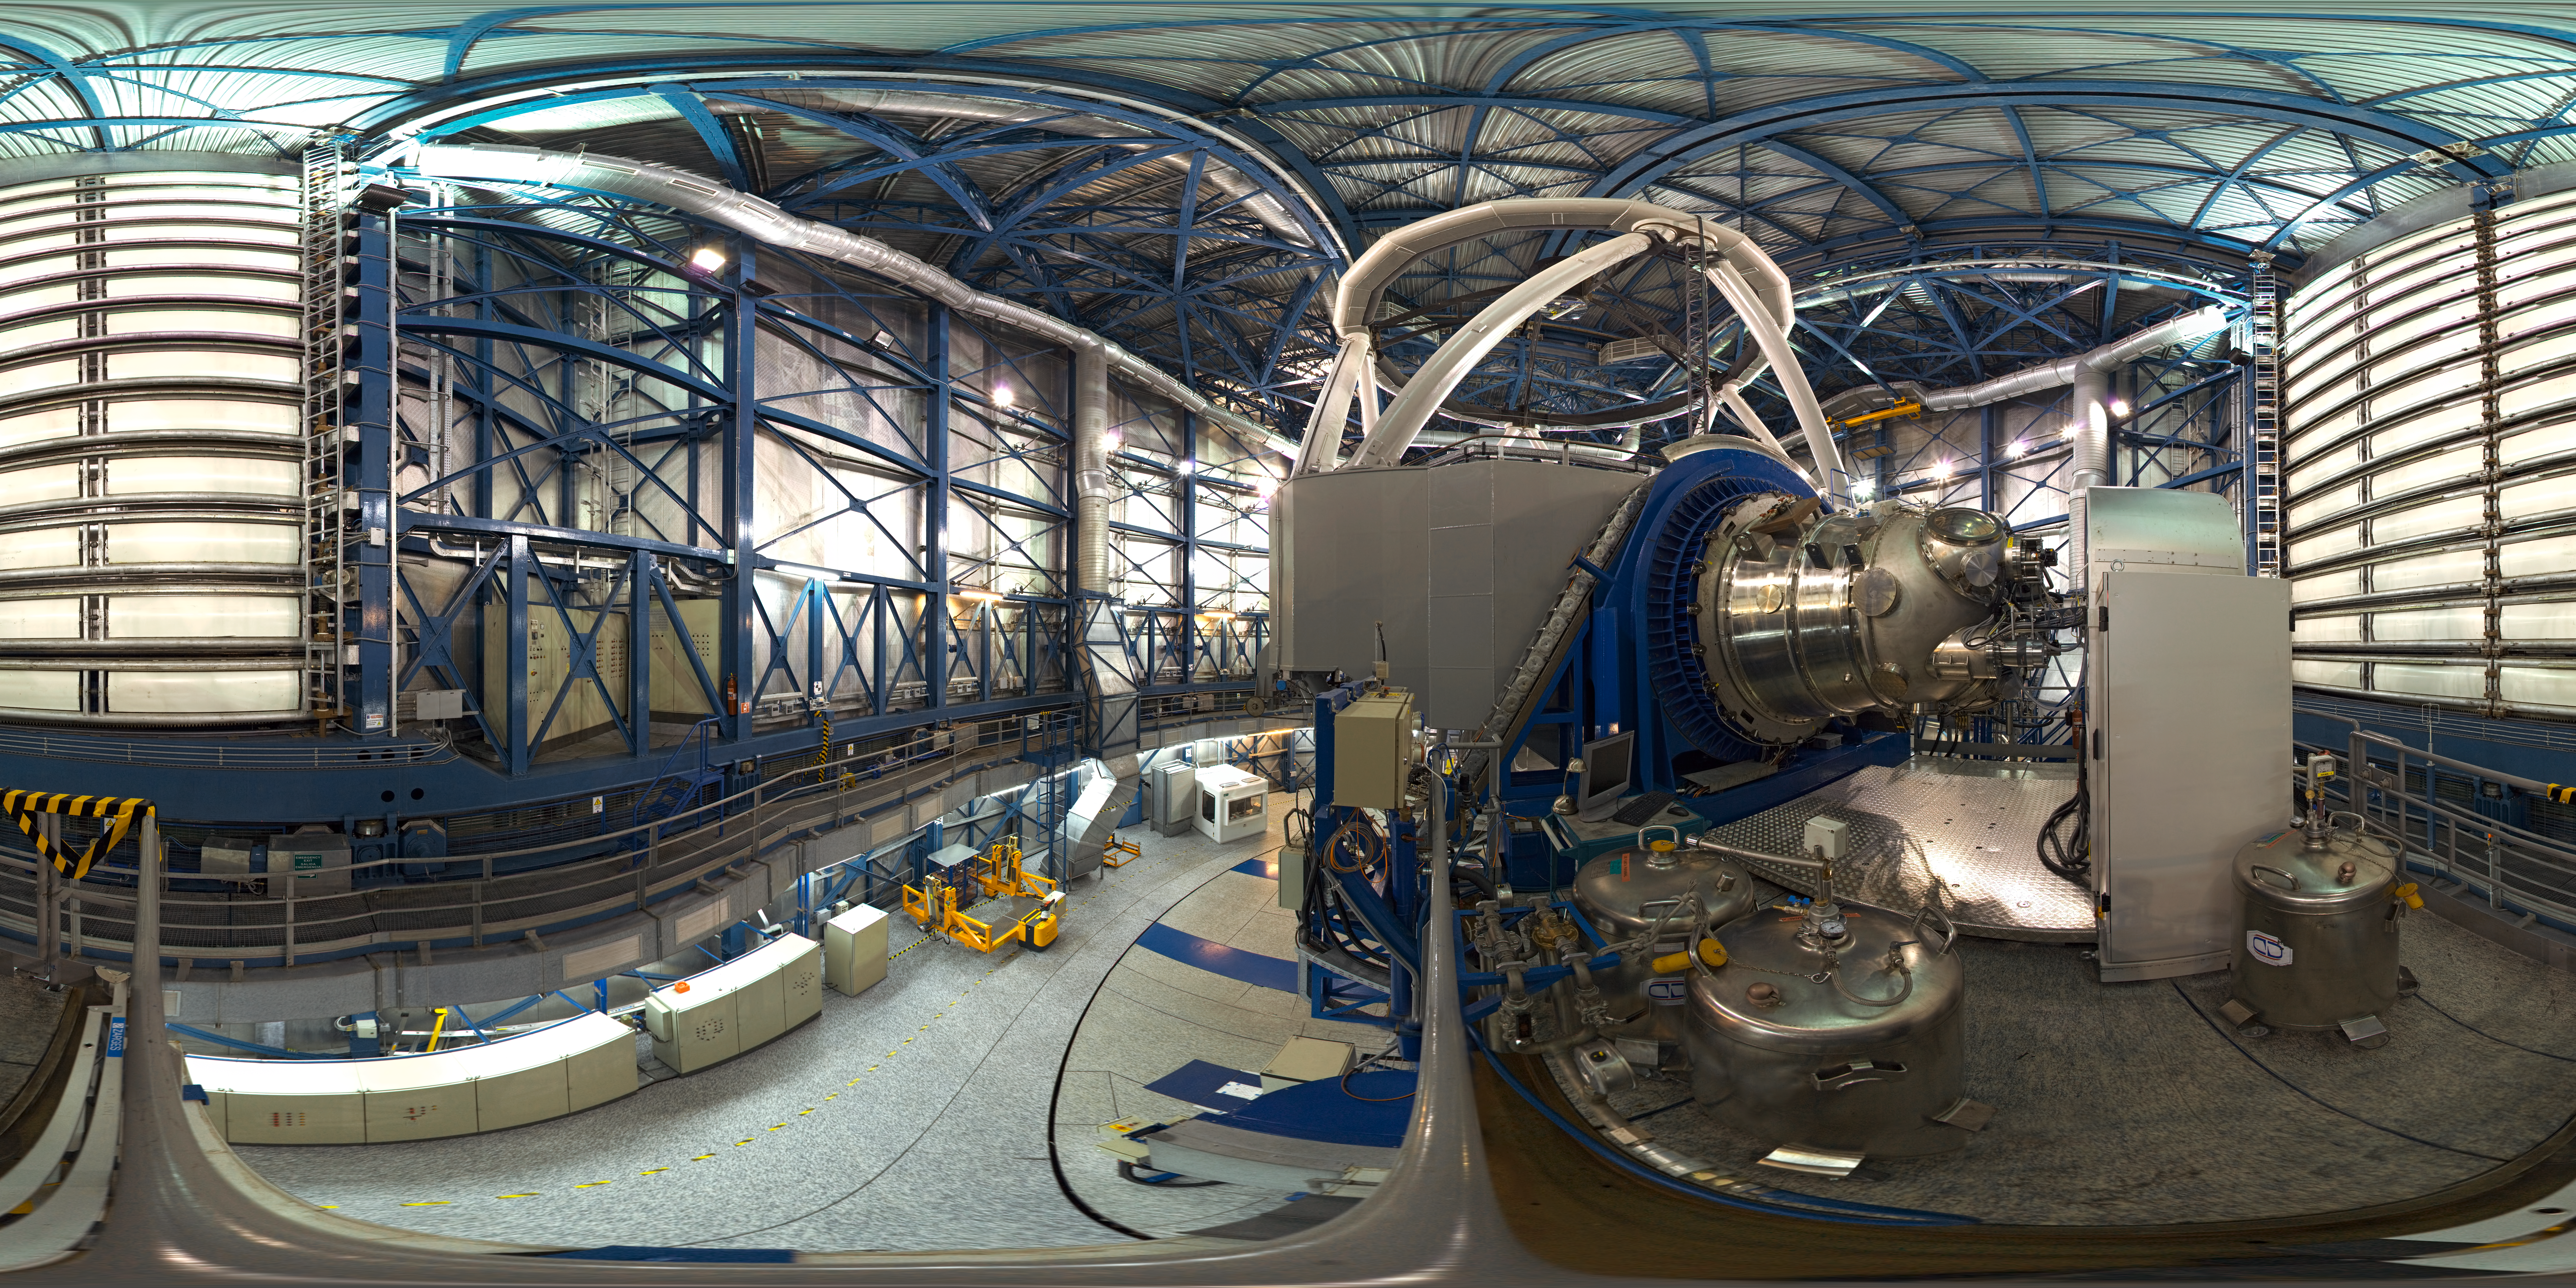

Panorama inside UT4's dome

This 360 degree panorama shows the inside of the VLT Unit Telescope 4 - named Yepun. ESO's Very Large Telescope is the world's most advanced optical instrument, consisting of four Unit Telescopes with main mirrors of 8.2m diameter and four movable 1.8m diameter Auxiliary Telescopes. The four Unit Telescopes are named after names of objects in the sky in the Mapuche (Mapudungun) language.

Credit: ESO